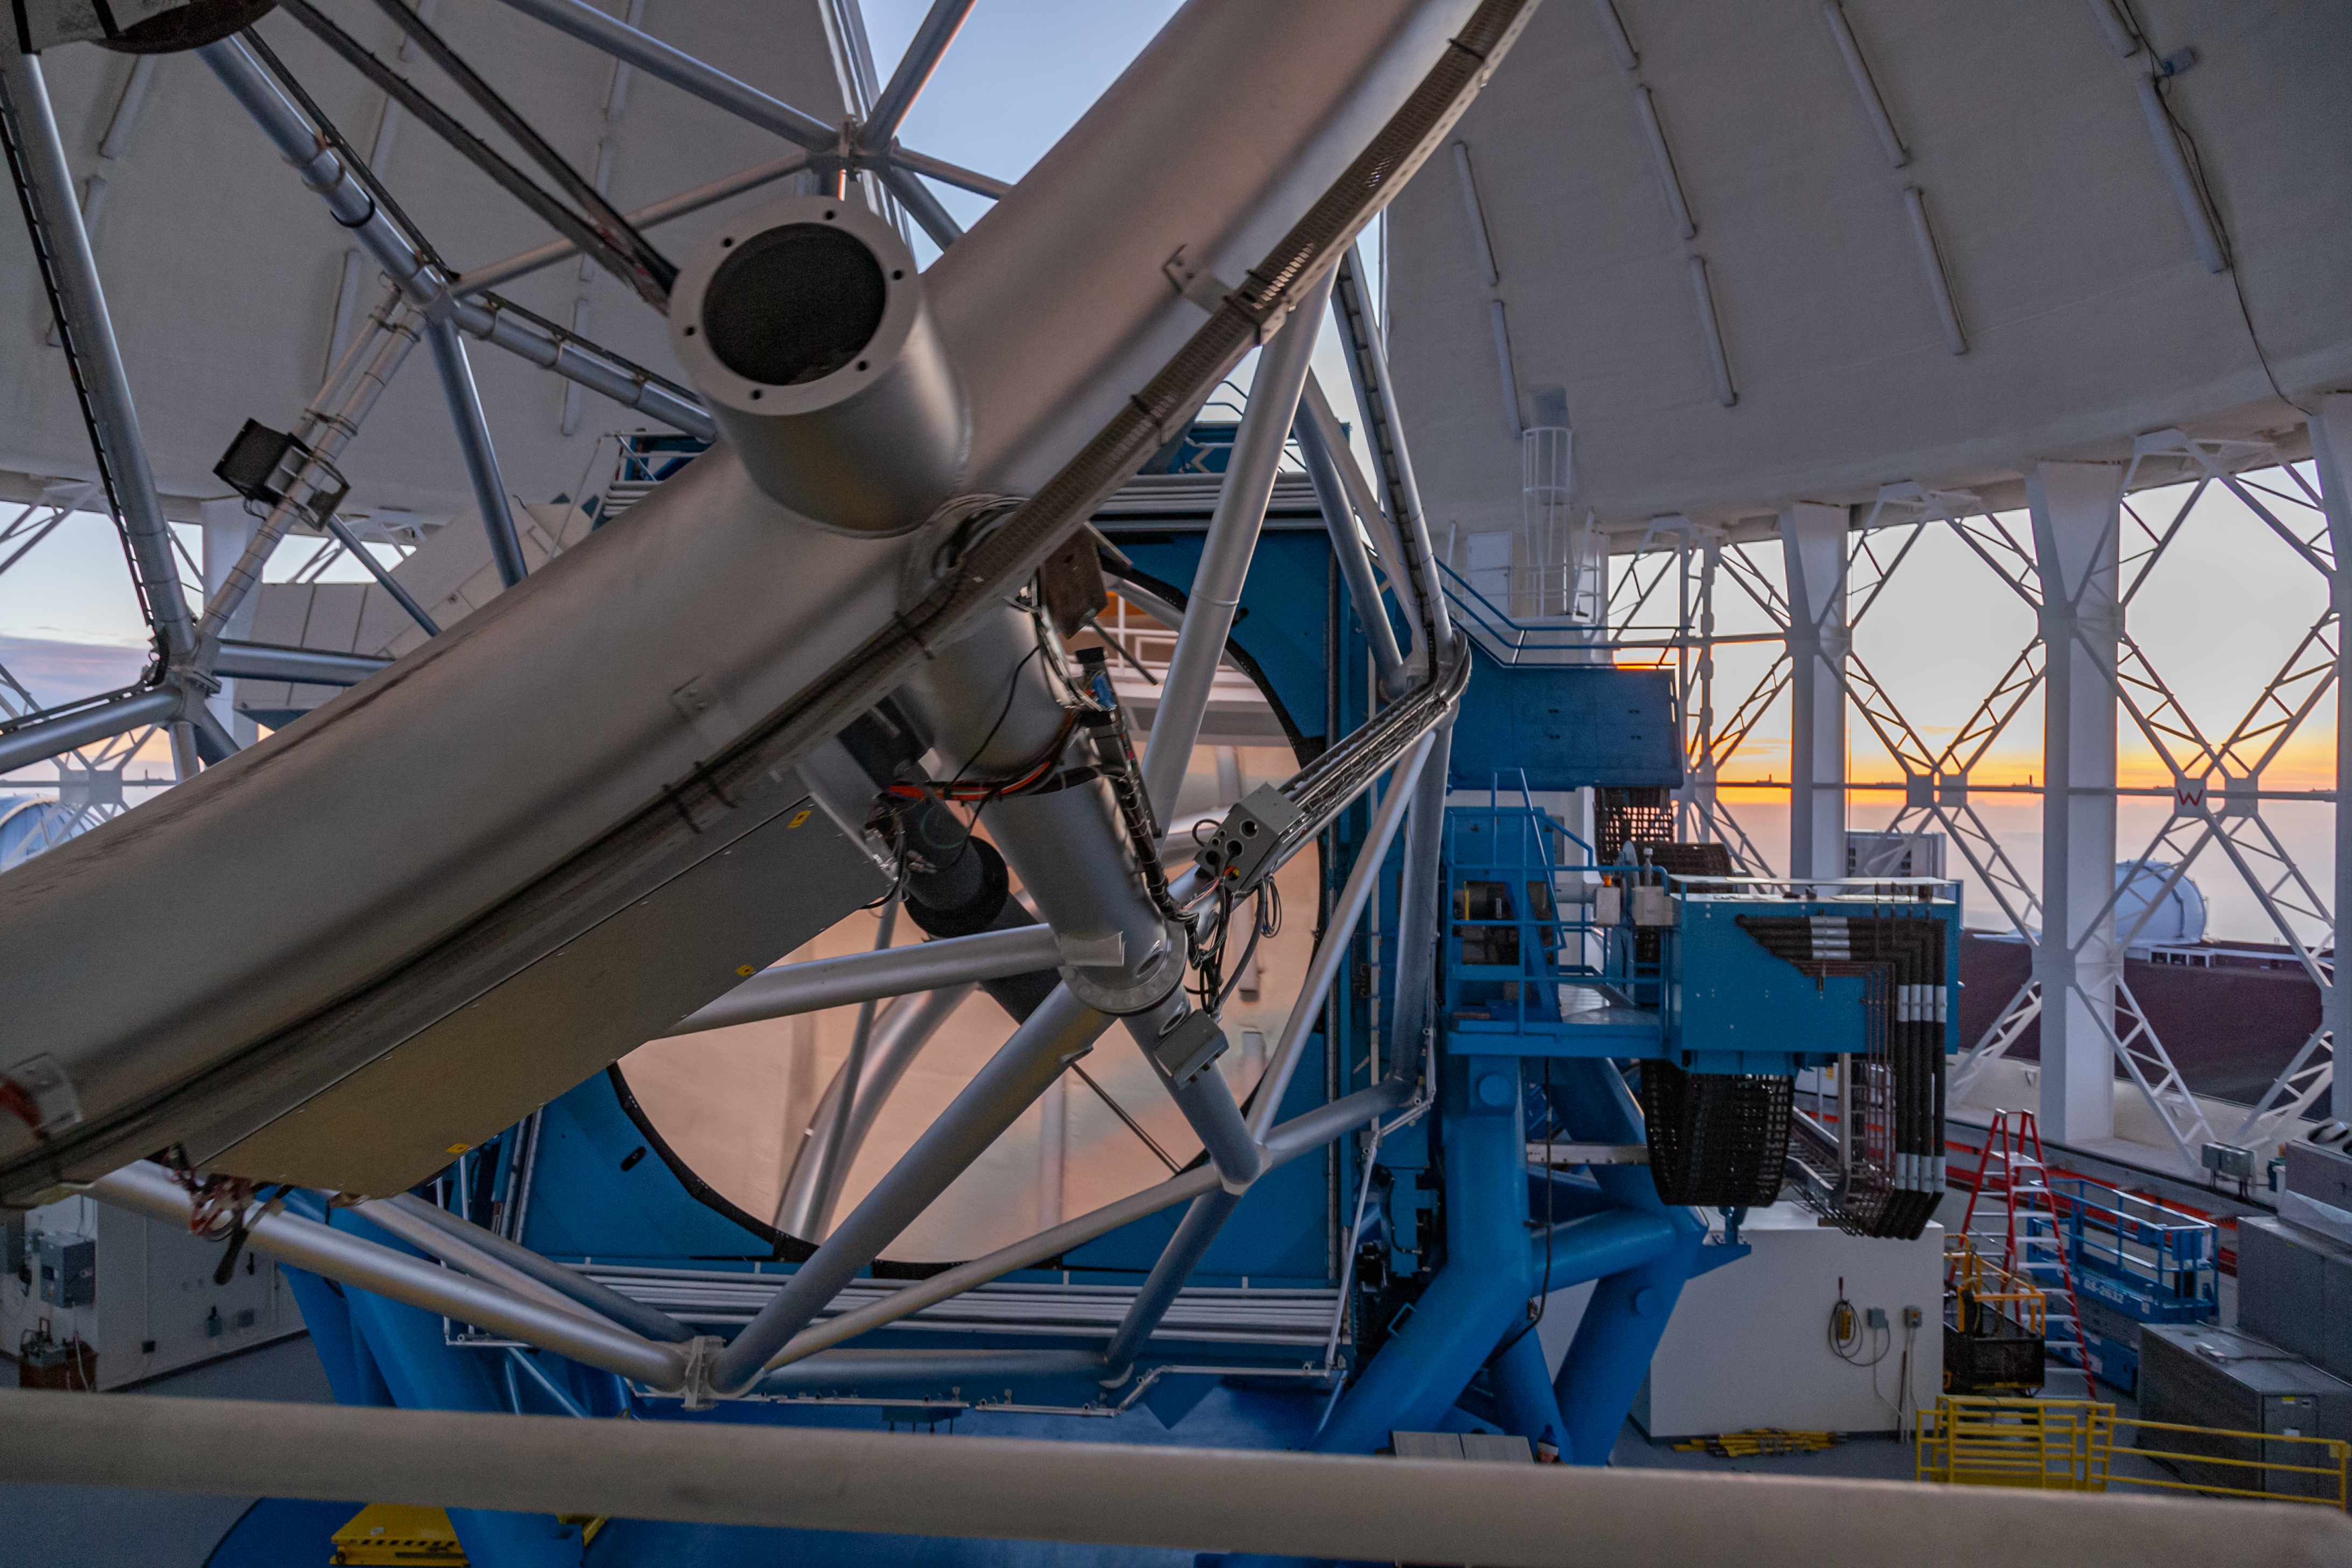

Gemini North telescope slews

The Gemini North telescope slews to the open observation slit at sunset, just before the start of nighttime operations. In this image, the top end (or ring) of the telescope structure is visible in the foreground, the primary mirror in the midground, and the open observing slit and vent-gates in the background.

Credit: International Gemini Observatory/NSF NOIRLab/AURA/J. Pollard